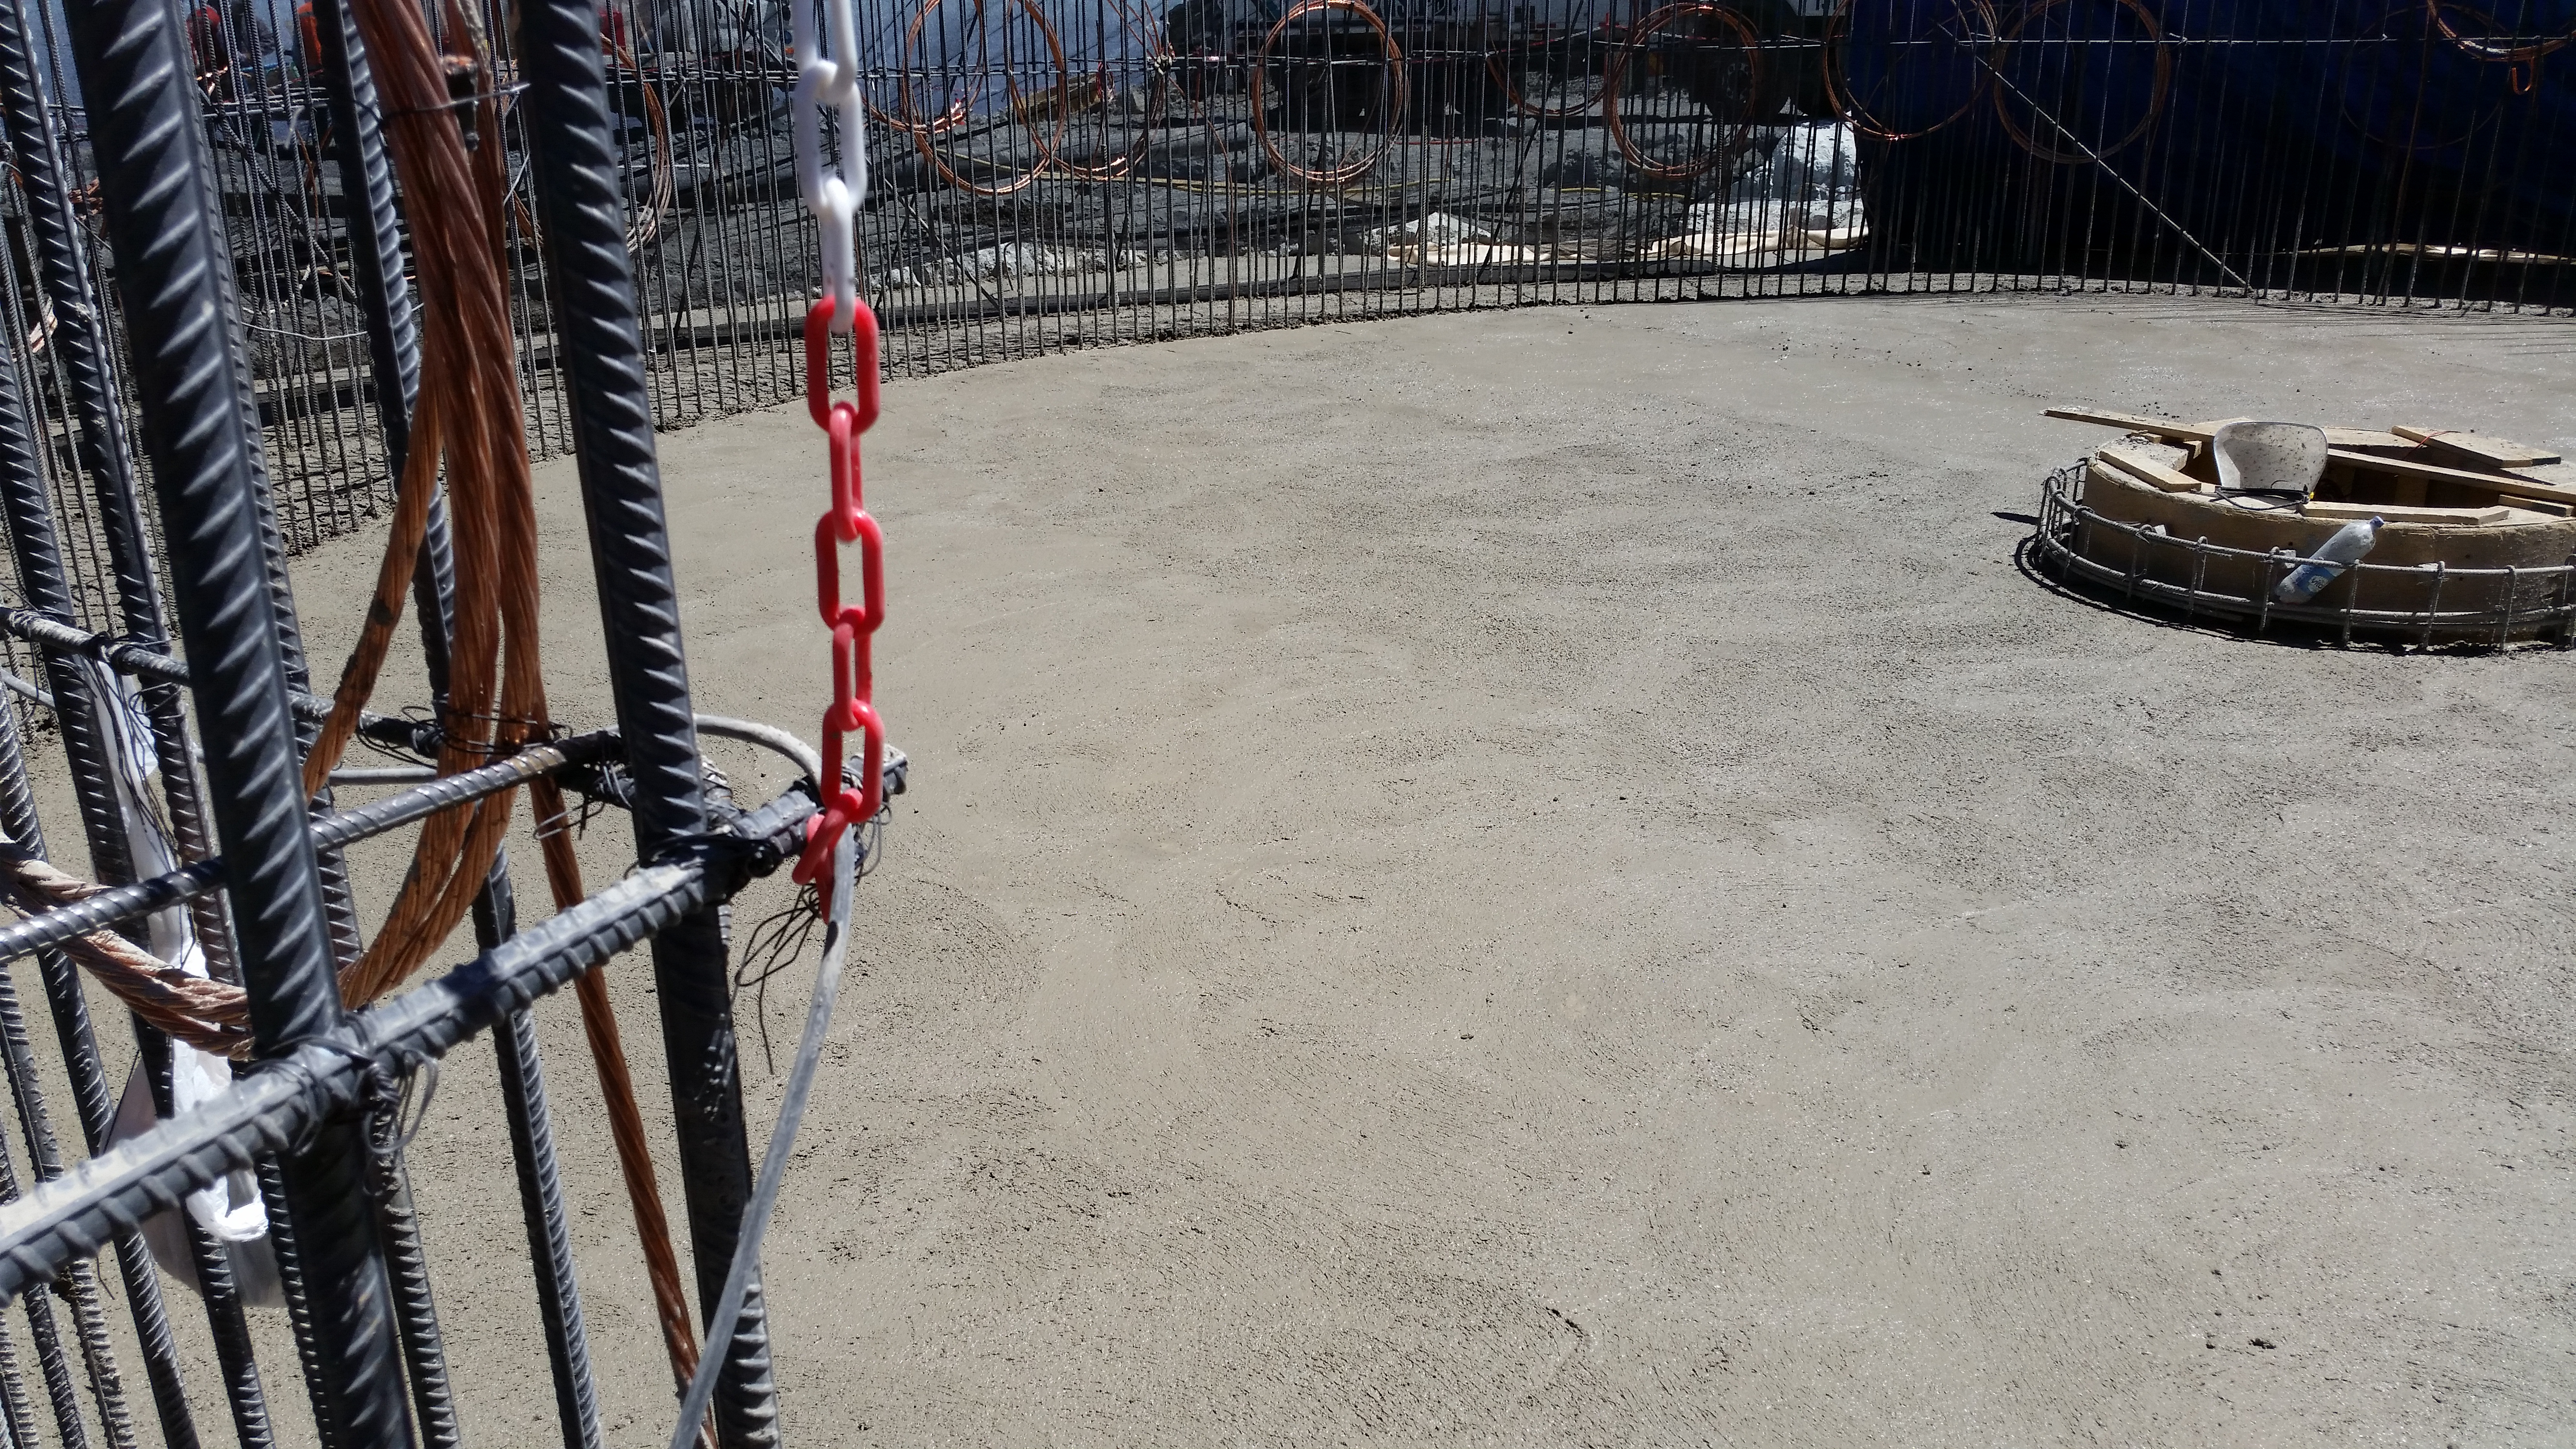

rubin-20160223-140622

Concrete in the pier foundation / monolith pier foundation concluded.

Credit: Rubin Observatory/NSF/AURA